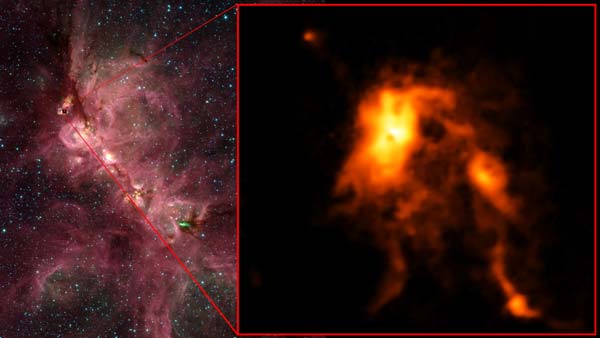

Inside the Cats’s Paw Nebula as seen in an infrared image

Inside the Cats’s Paw Nebula as seen in an infrared image from NASA’s Spitzer Space Telescope (left), ALMA discovered that an infant star is undergoing an intense growth spurt, shining nearly 100 brighter than before and reshaping its stellar nursery (right).

Credit: ALMA (ESO/NAOJ/NRAO), T. Hunter; C. Brogan, B. Saxton (NRAO/AUI/NSF); NASA Spitzer